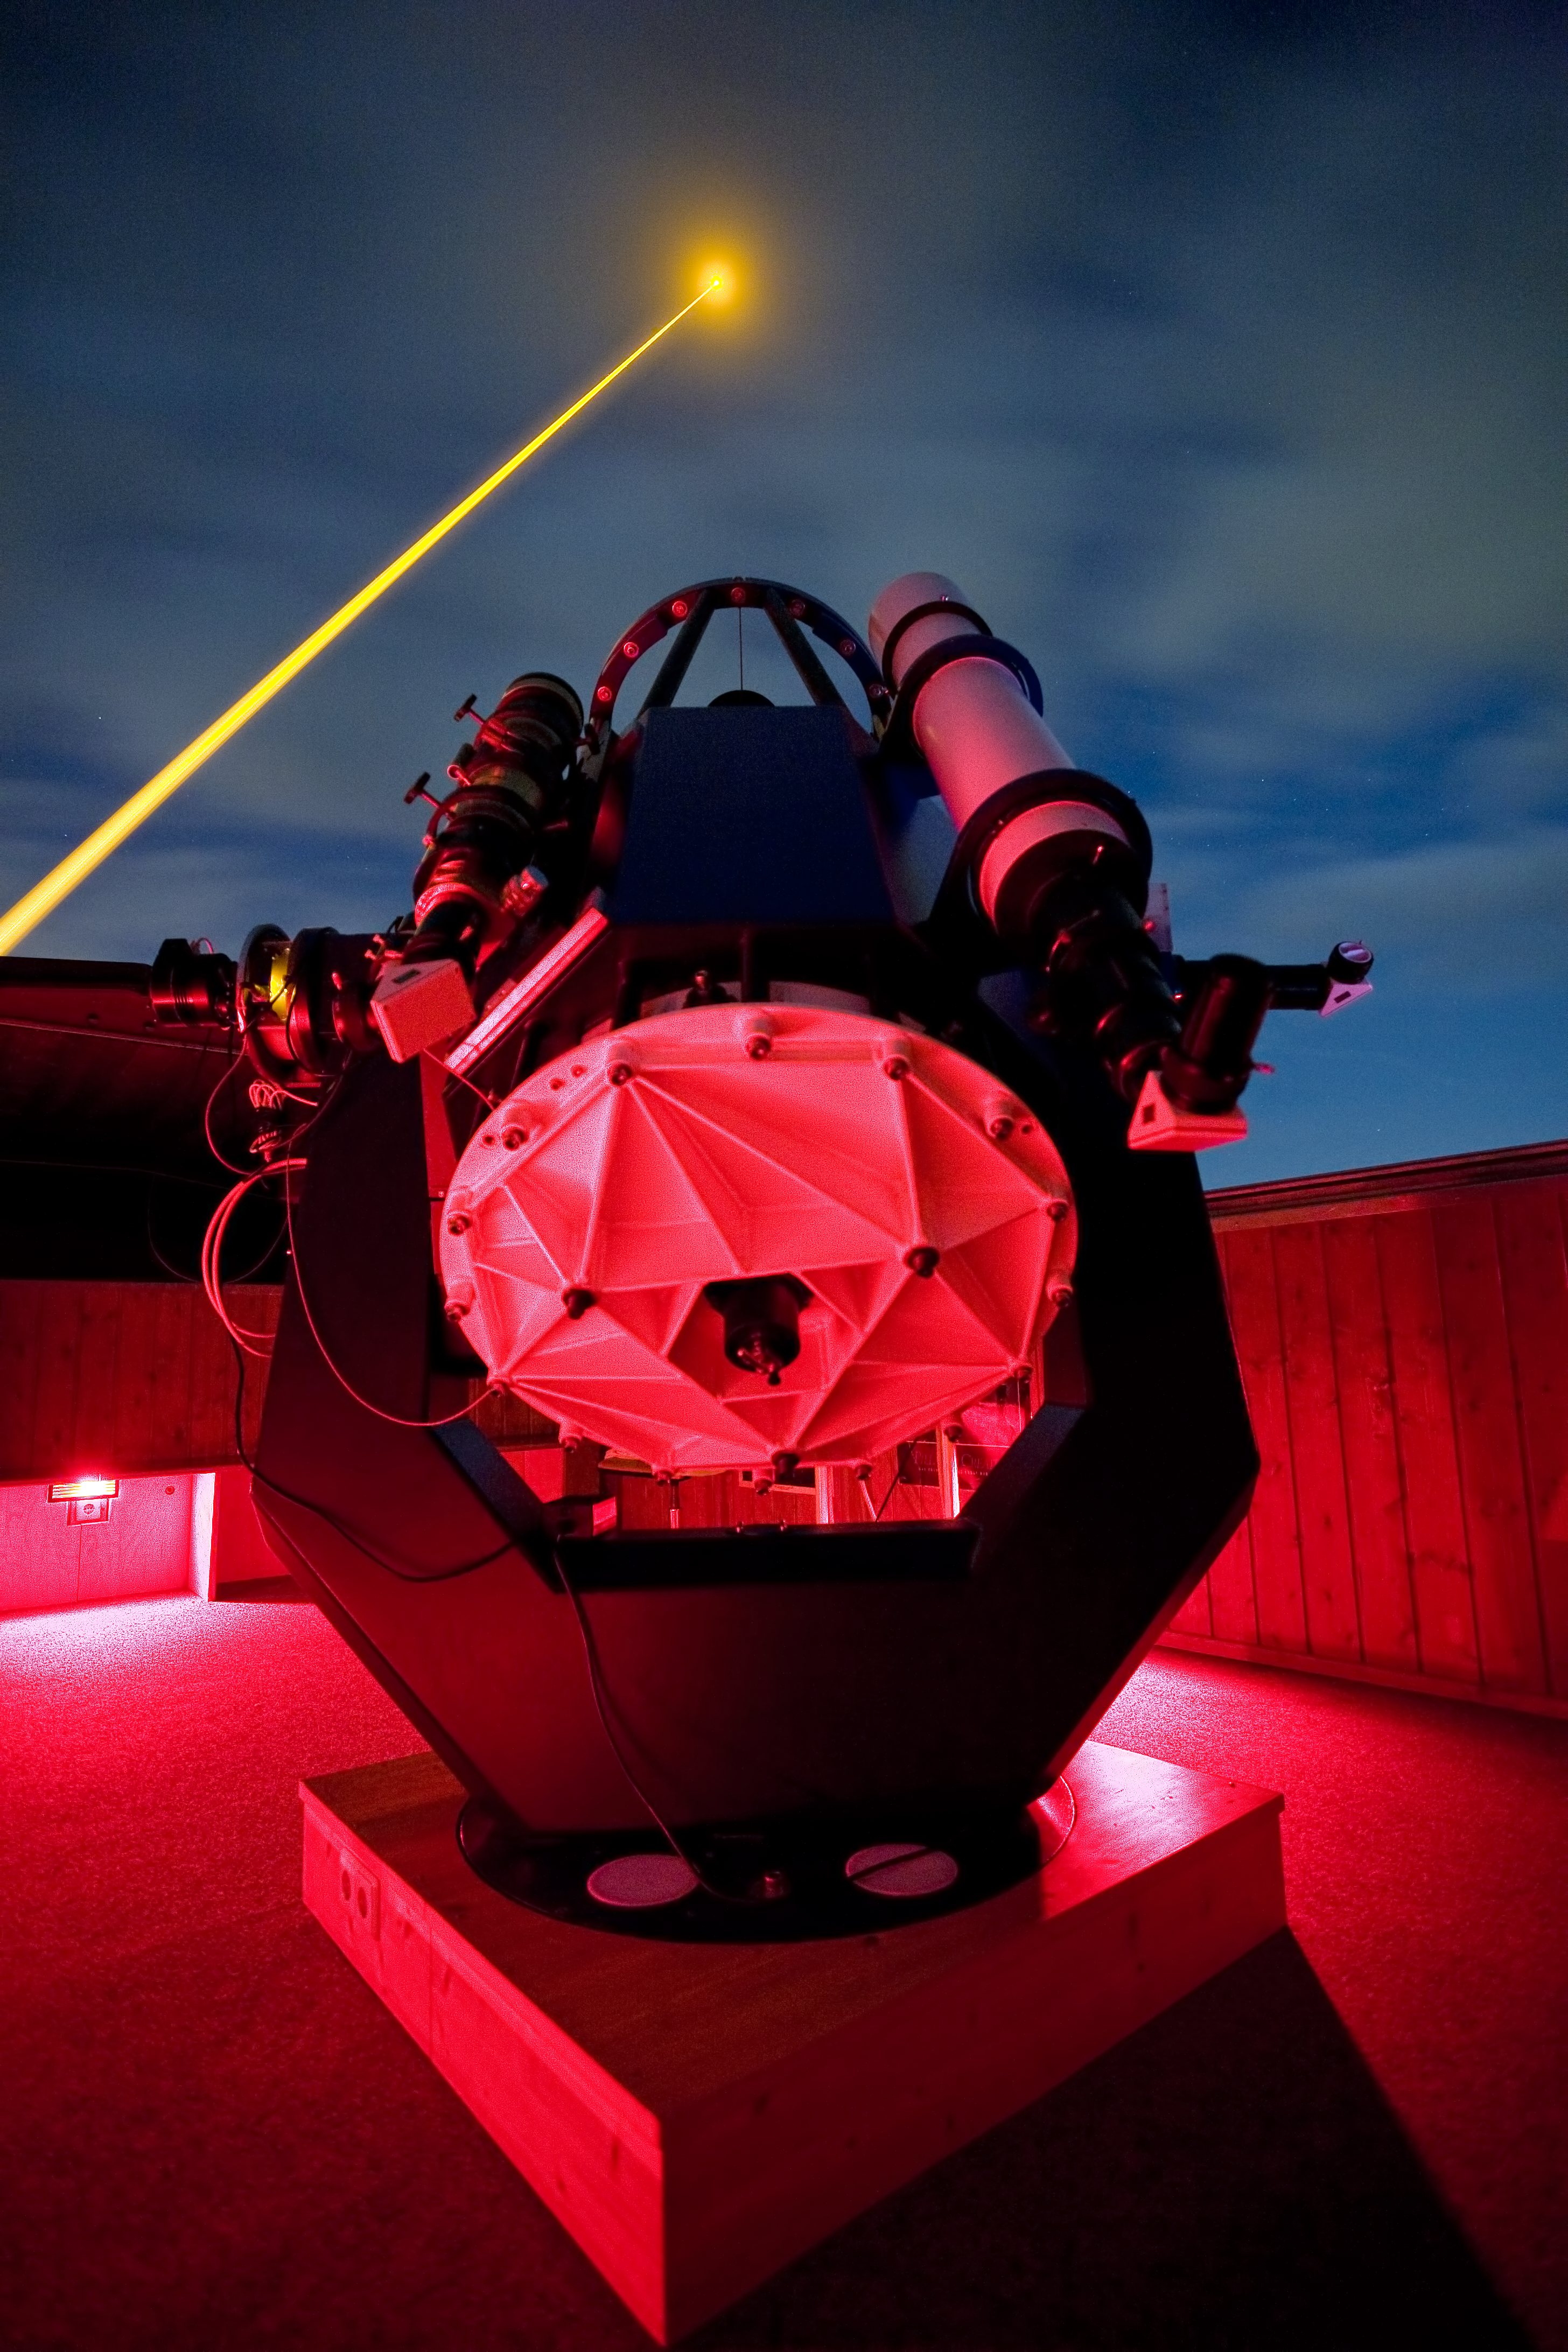

Laser Guide Star testing

ESO's new laser guide star being tested at the Allgäuer Observatory in Bavaria in the summer of 2011.

Credit: ESO